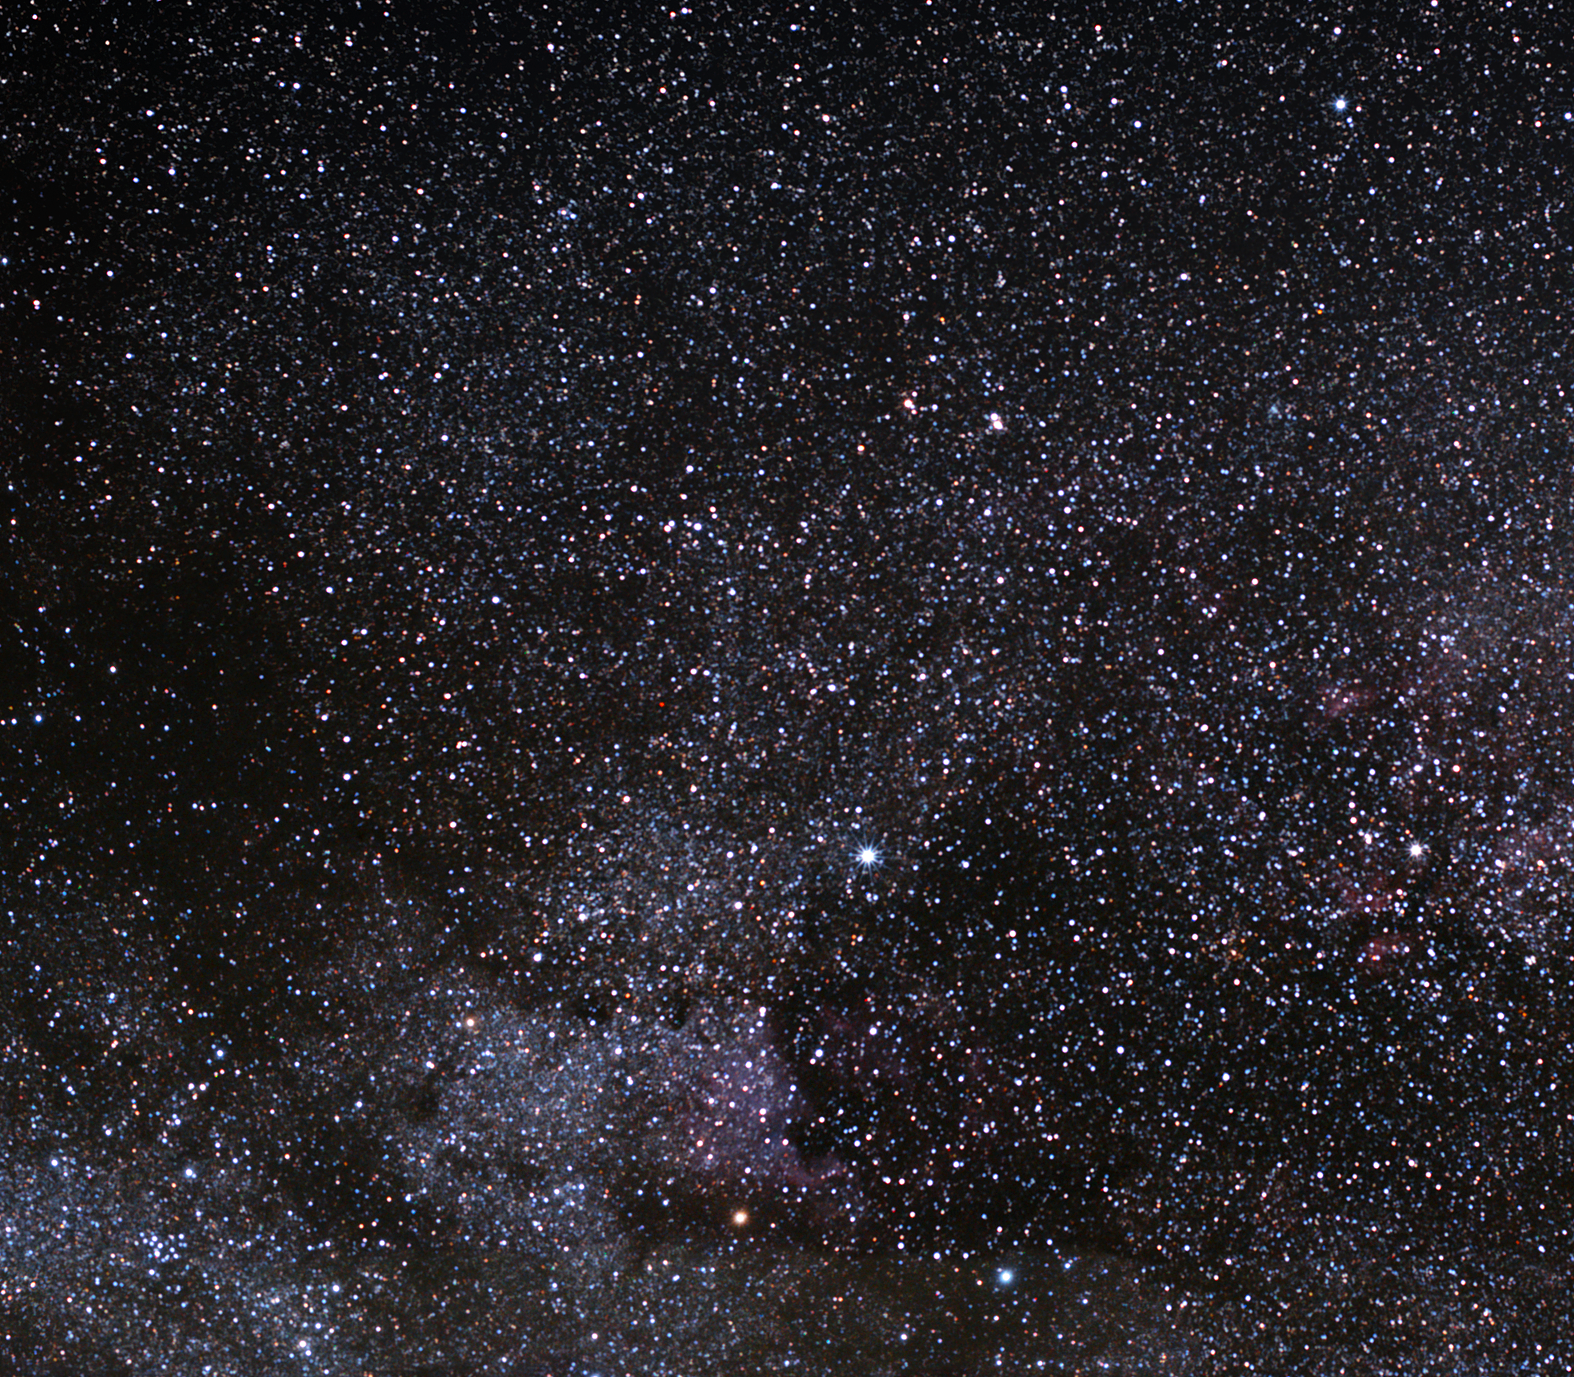

The North America Nebula and the open star cluster Messier 39

Apart from their coincidental juxtaposition in the constellation of Cygnus (The Swan), these two exceptional objects have little in common.

The North America Nebula’s striking resemblance to the North American continent, including a prominent “Gulf of Mexico”, left astronomers with little choice when naming it. This emission nebula has a reddish appearance when observed through a telescope, due to the hydrogen-rich clouds illuminated by hidden stars. The nebula’s companion, the Pelican Nebula, is part of the same hydrogen cloud, and only separated from it by a lane of obscuring dust.

Located about 1500 light-years away from Earth, the two nebulae measure about 50 light-years across. Sir William Herschel discovered the North America Nebula (also known as NGC 7000) on 24 October 1786, from Slough, in England.

Another famous astronomer, Charles Messier, is credited with cataloguing the open star cluster Messier 39 in 1746. This large, loose open cluster of stars is situated about 800 light-years away. Though the number of recognised stars in this cluster, 30, does not place Messier 39 in the heavyweight category, something else holds astronomers’ attention: its brightest stars are likely approaching their evolutionary red giant phase. Watching them will help in understanding the Sun better, which will reach the same phase in a few billion years. Messier 39 can be seen by the unaided eye under good observing conditions. Messier 39 also appears in the New General Catalogue as entry 7092 (NGC 7092).

Credit: ESO/S. Brunier